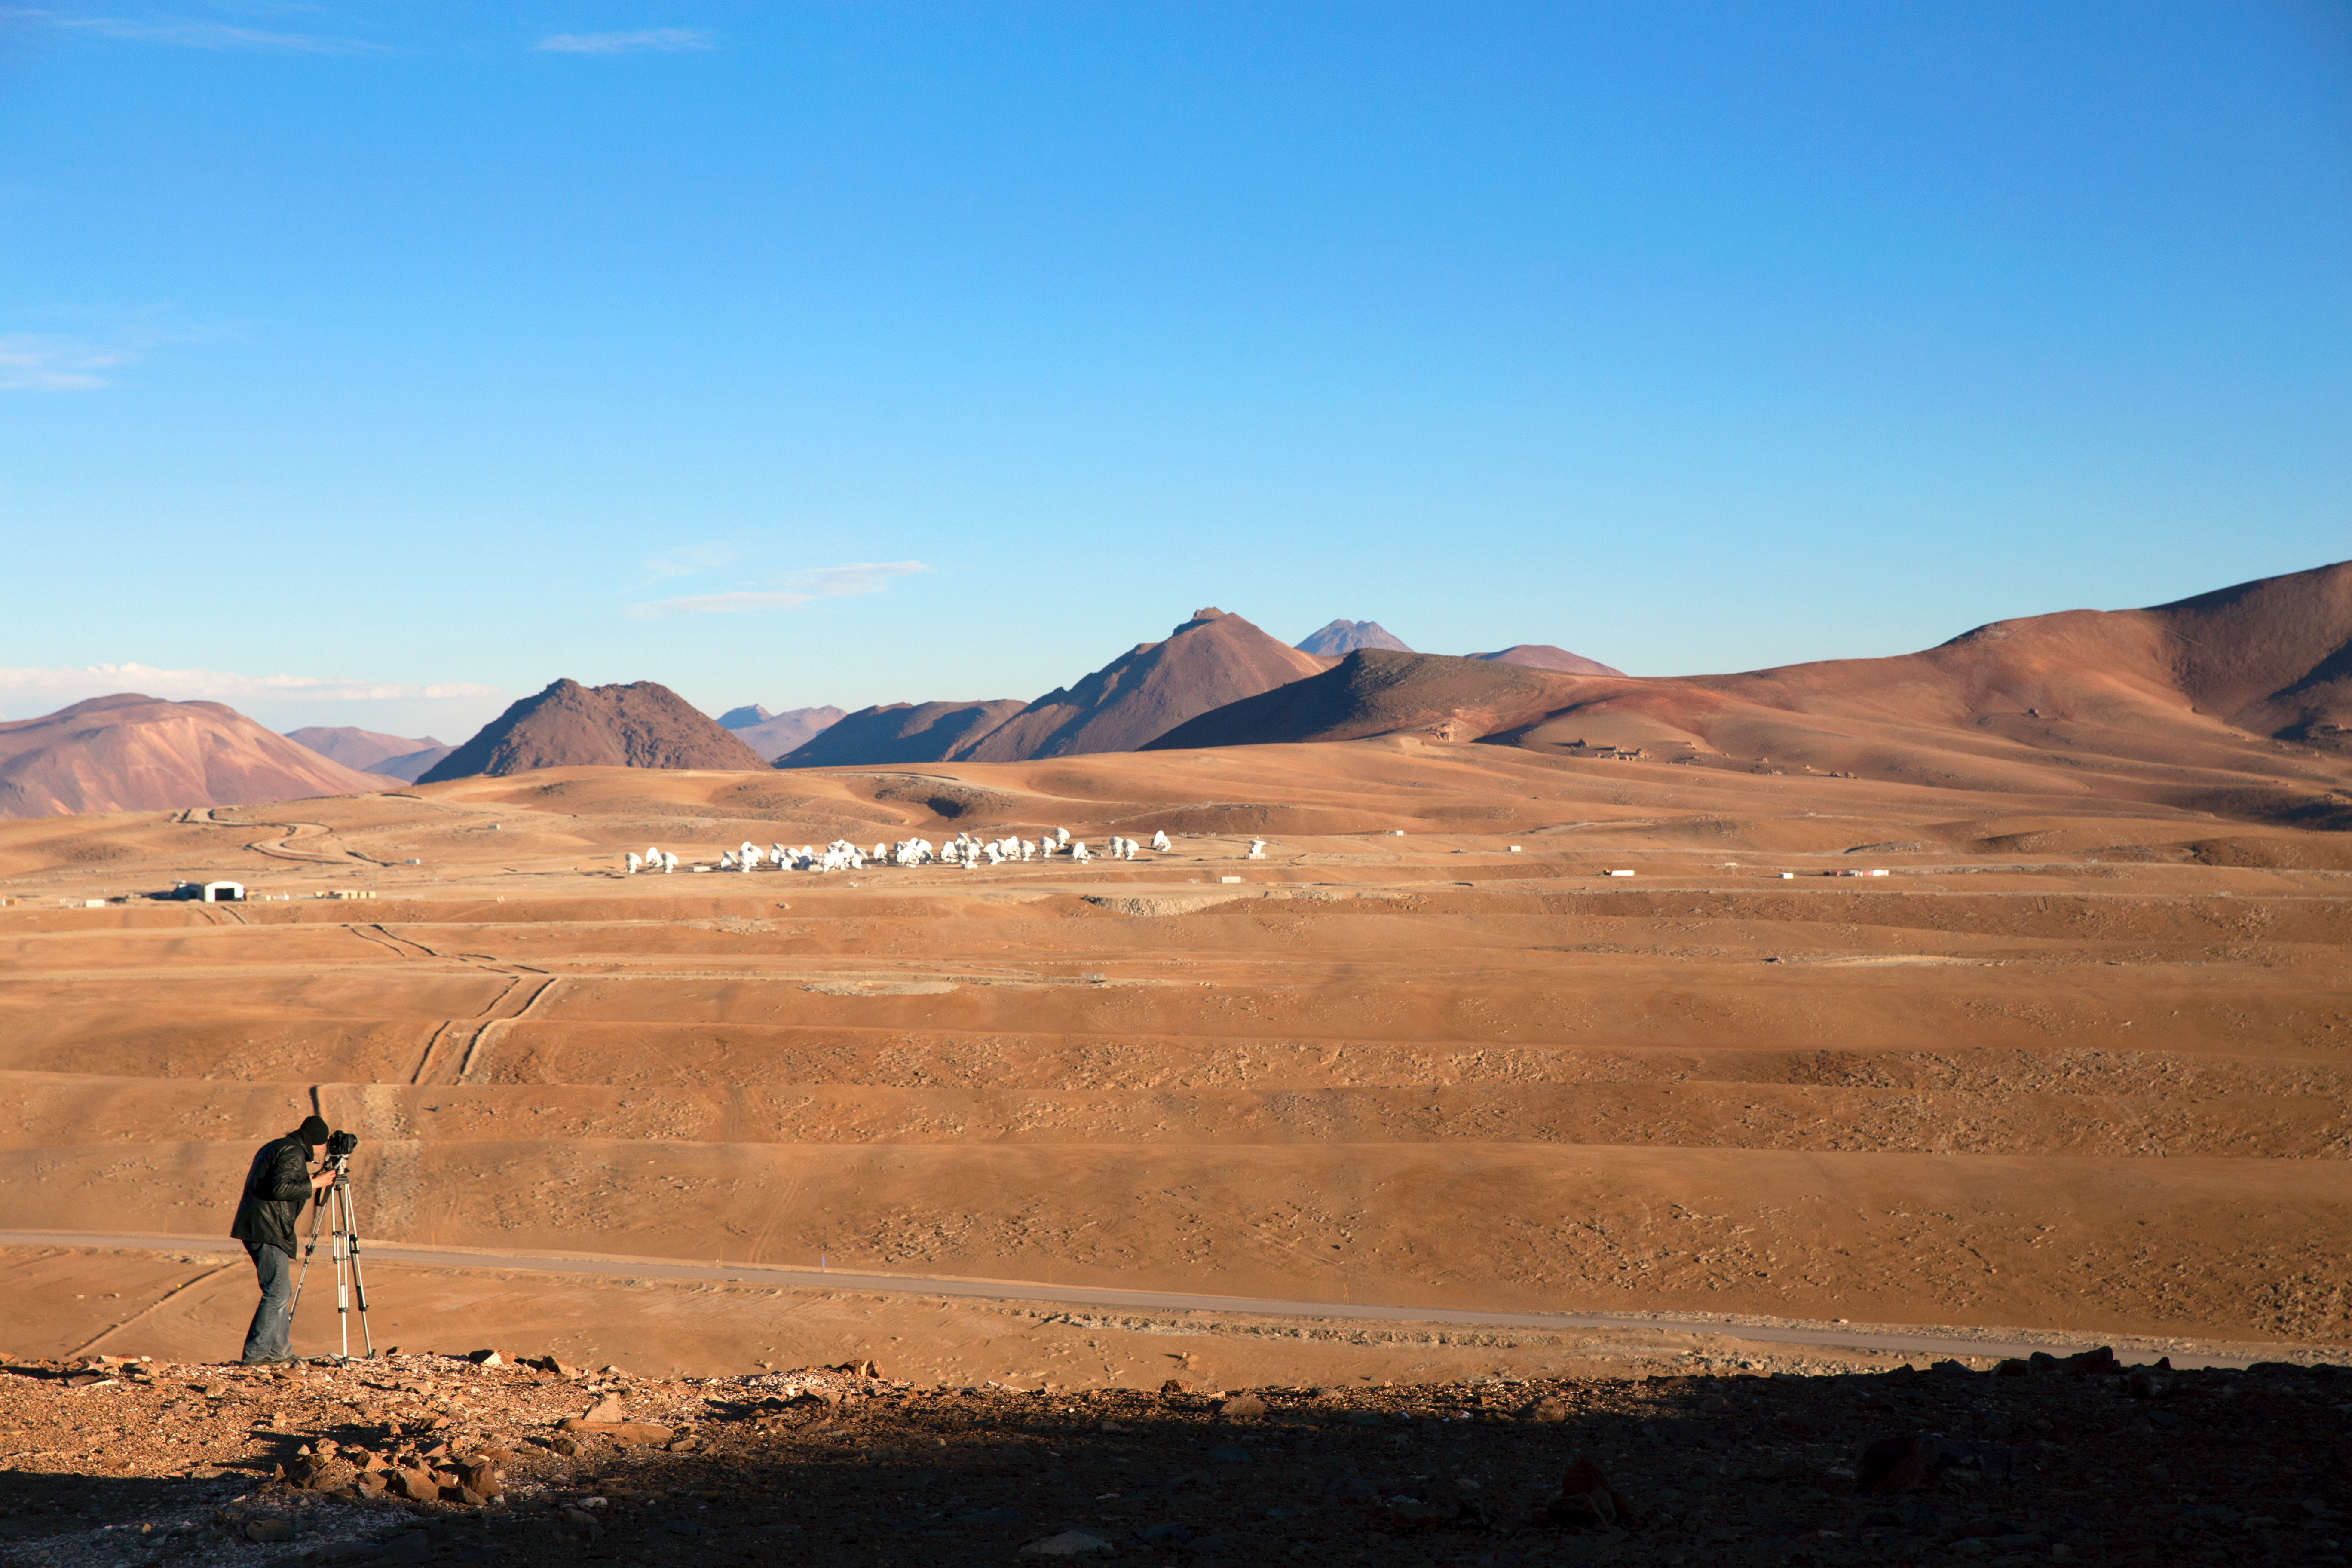

Distant view of ALMA

Herbert Zodet, ESO Video Coordinator, shooting ALMA array distance shots during the ESO Ultra HD Expedition.

Credit: ESO/C. Malin